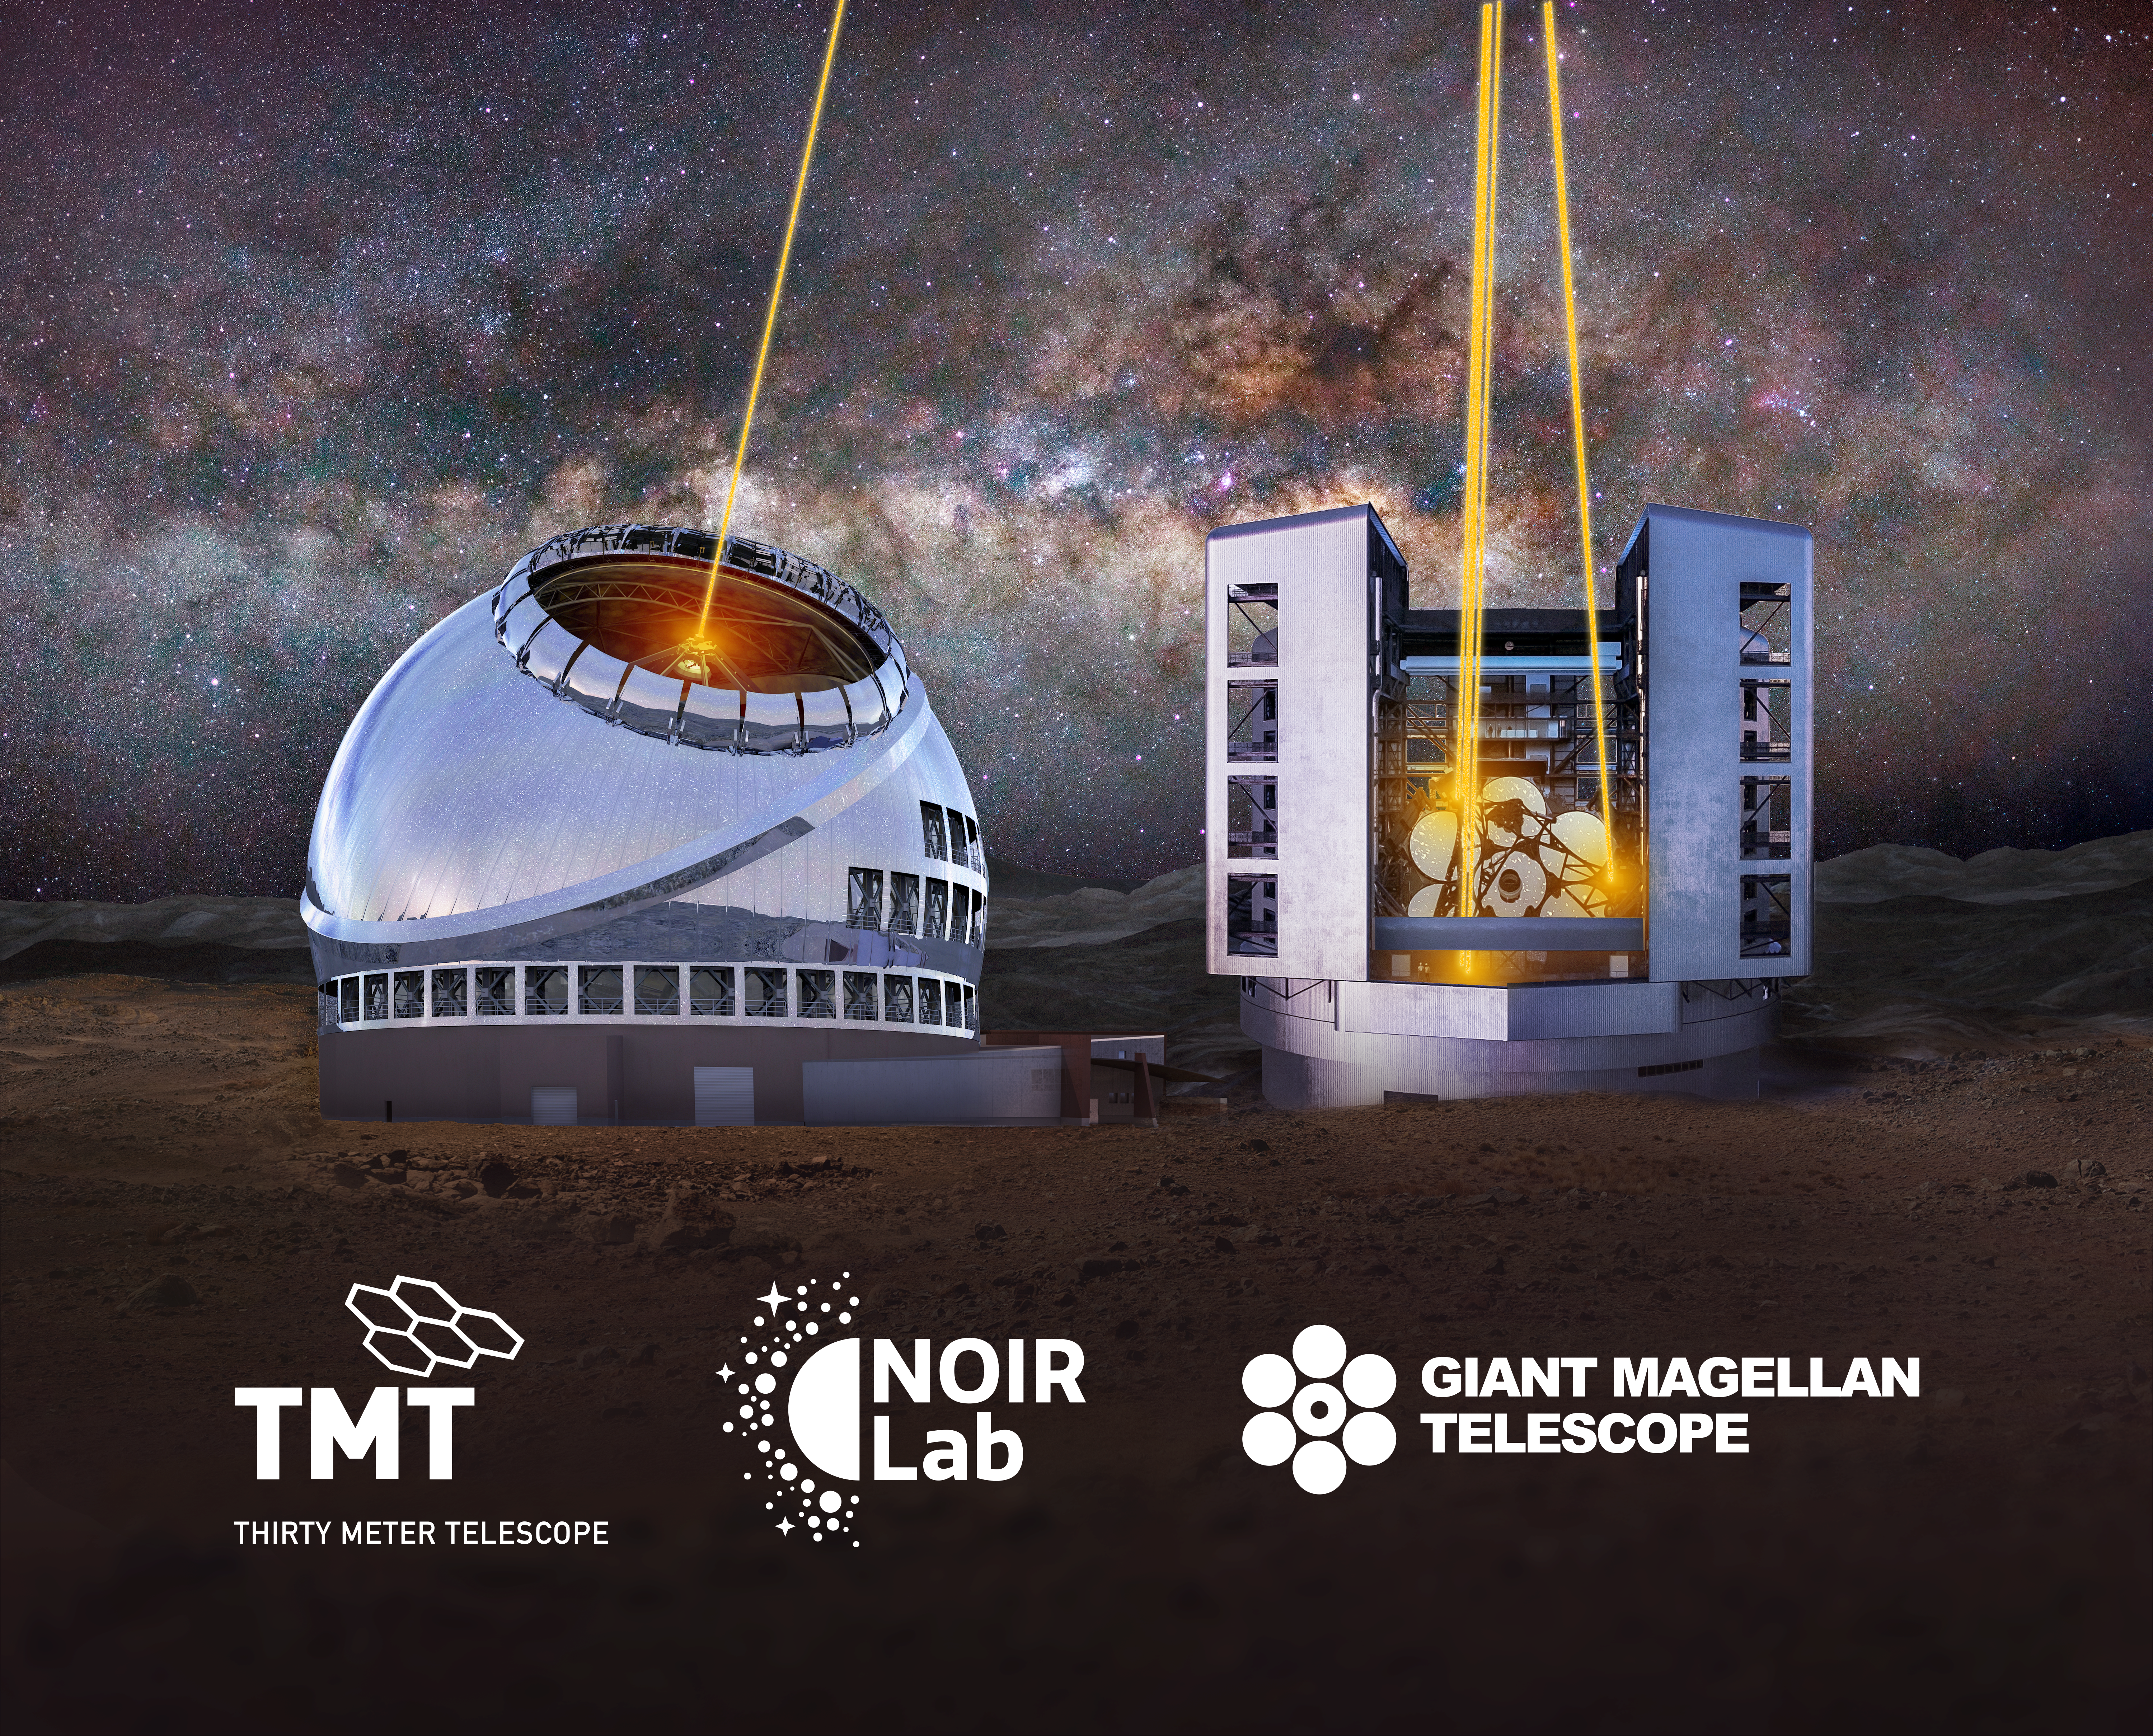

US-ELTP banner

US-ELTP banner

Credit: US-ELTP (TIO/NOIRLab/GMTO)